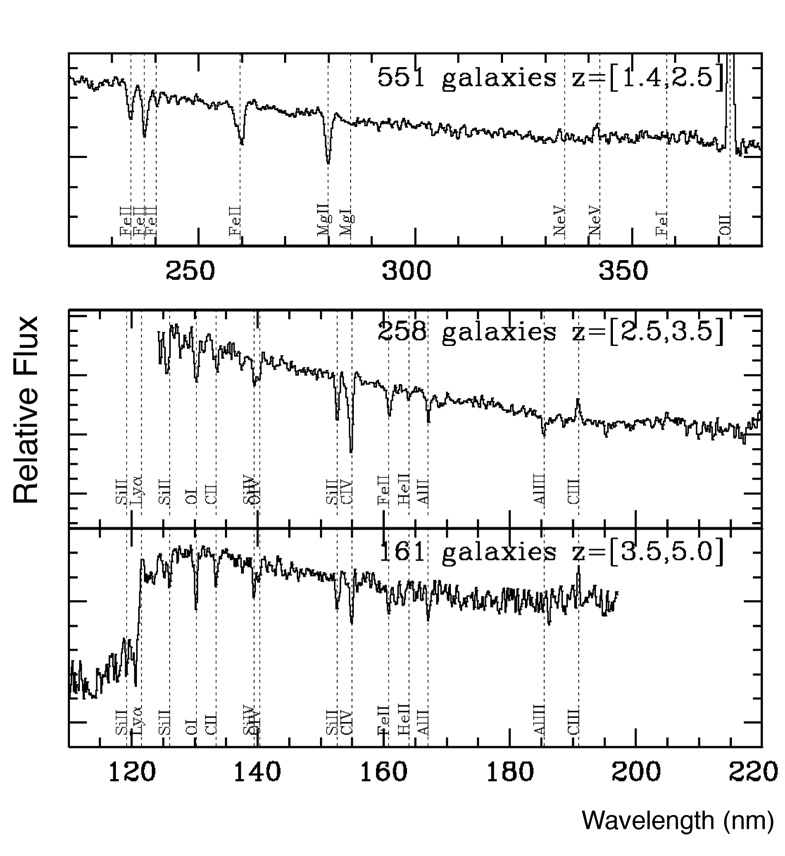

Average spectra of distant galaxies

Average spectra of VVDS galaxies in three redshift, i.e. distances or ages, ranges (top to bottom): 1.4 to 2.5, 2.5 to 3.5, and 3.5 to 5.0. The main spectral features expected at these wavelengths are clearly visible in all spectra. The VIMOS VLT Deep Survey (VVDS) started early 2002 on Melipal, one of the 8.2-m telescopes of ESO's Very Large Telescope Array. In a total sample of about 8,000 galaxies selected only on the basis of their observed brightness in red light, almost 1,000 bright and vigorously star forming galaxies were discovered that were formed between 9 and 12 billion years ago (i.e. about 1,500 to 4,500 million years after the Big Bang). This is two to six times higher than had been found previously. These galaxies had been missed because previous surveys had selected objects in a much more restrictive manner than we did. And they did so to accommodate the much lower efficiency of the previous generation of instruments.

Credit: ESO/LAM-OAMP/CFHT